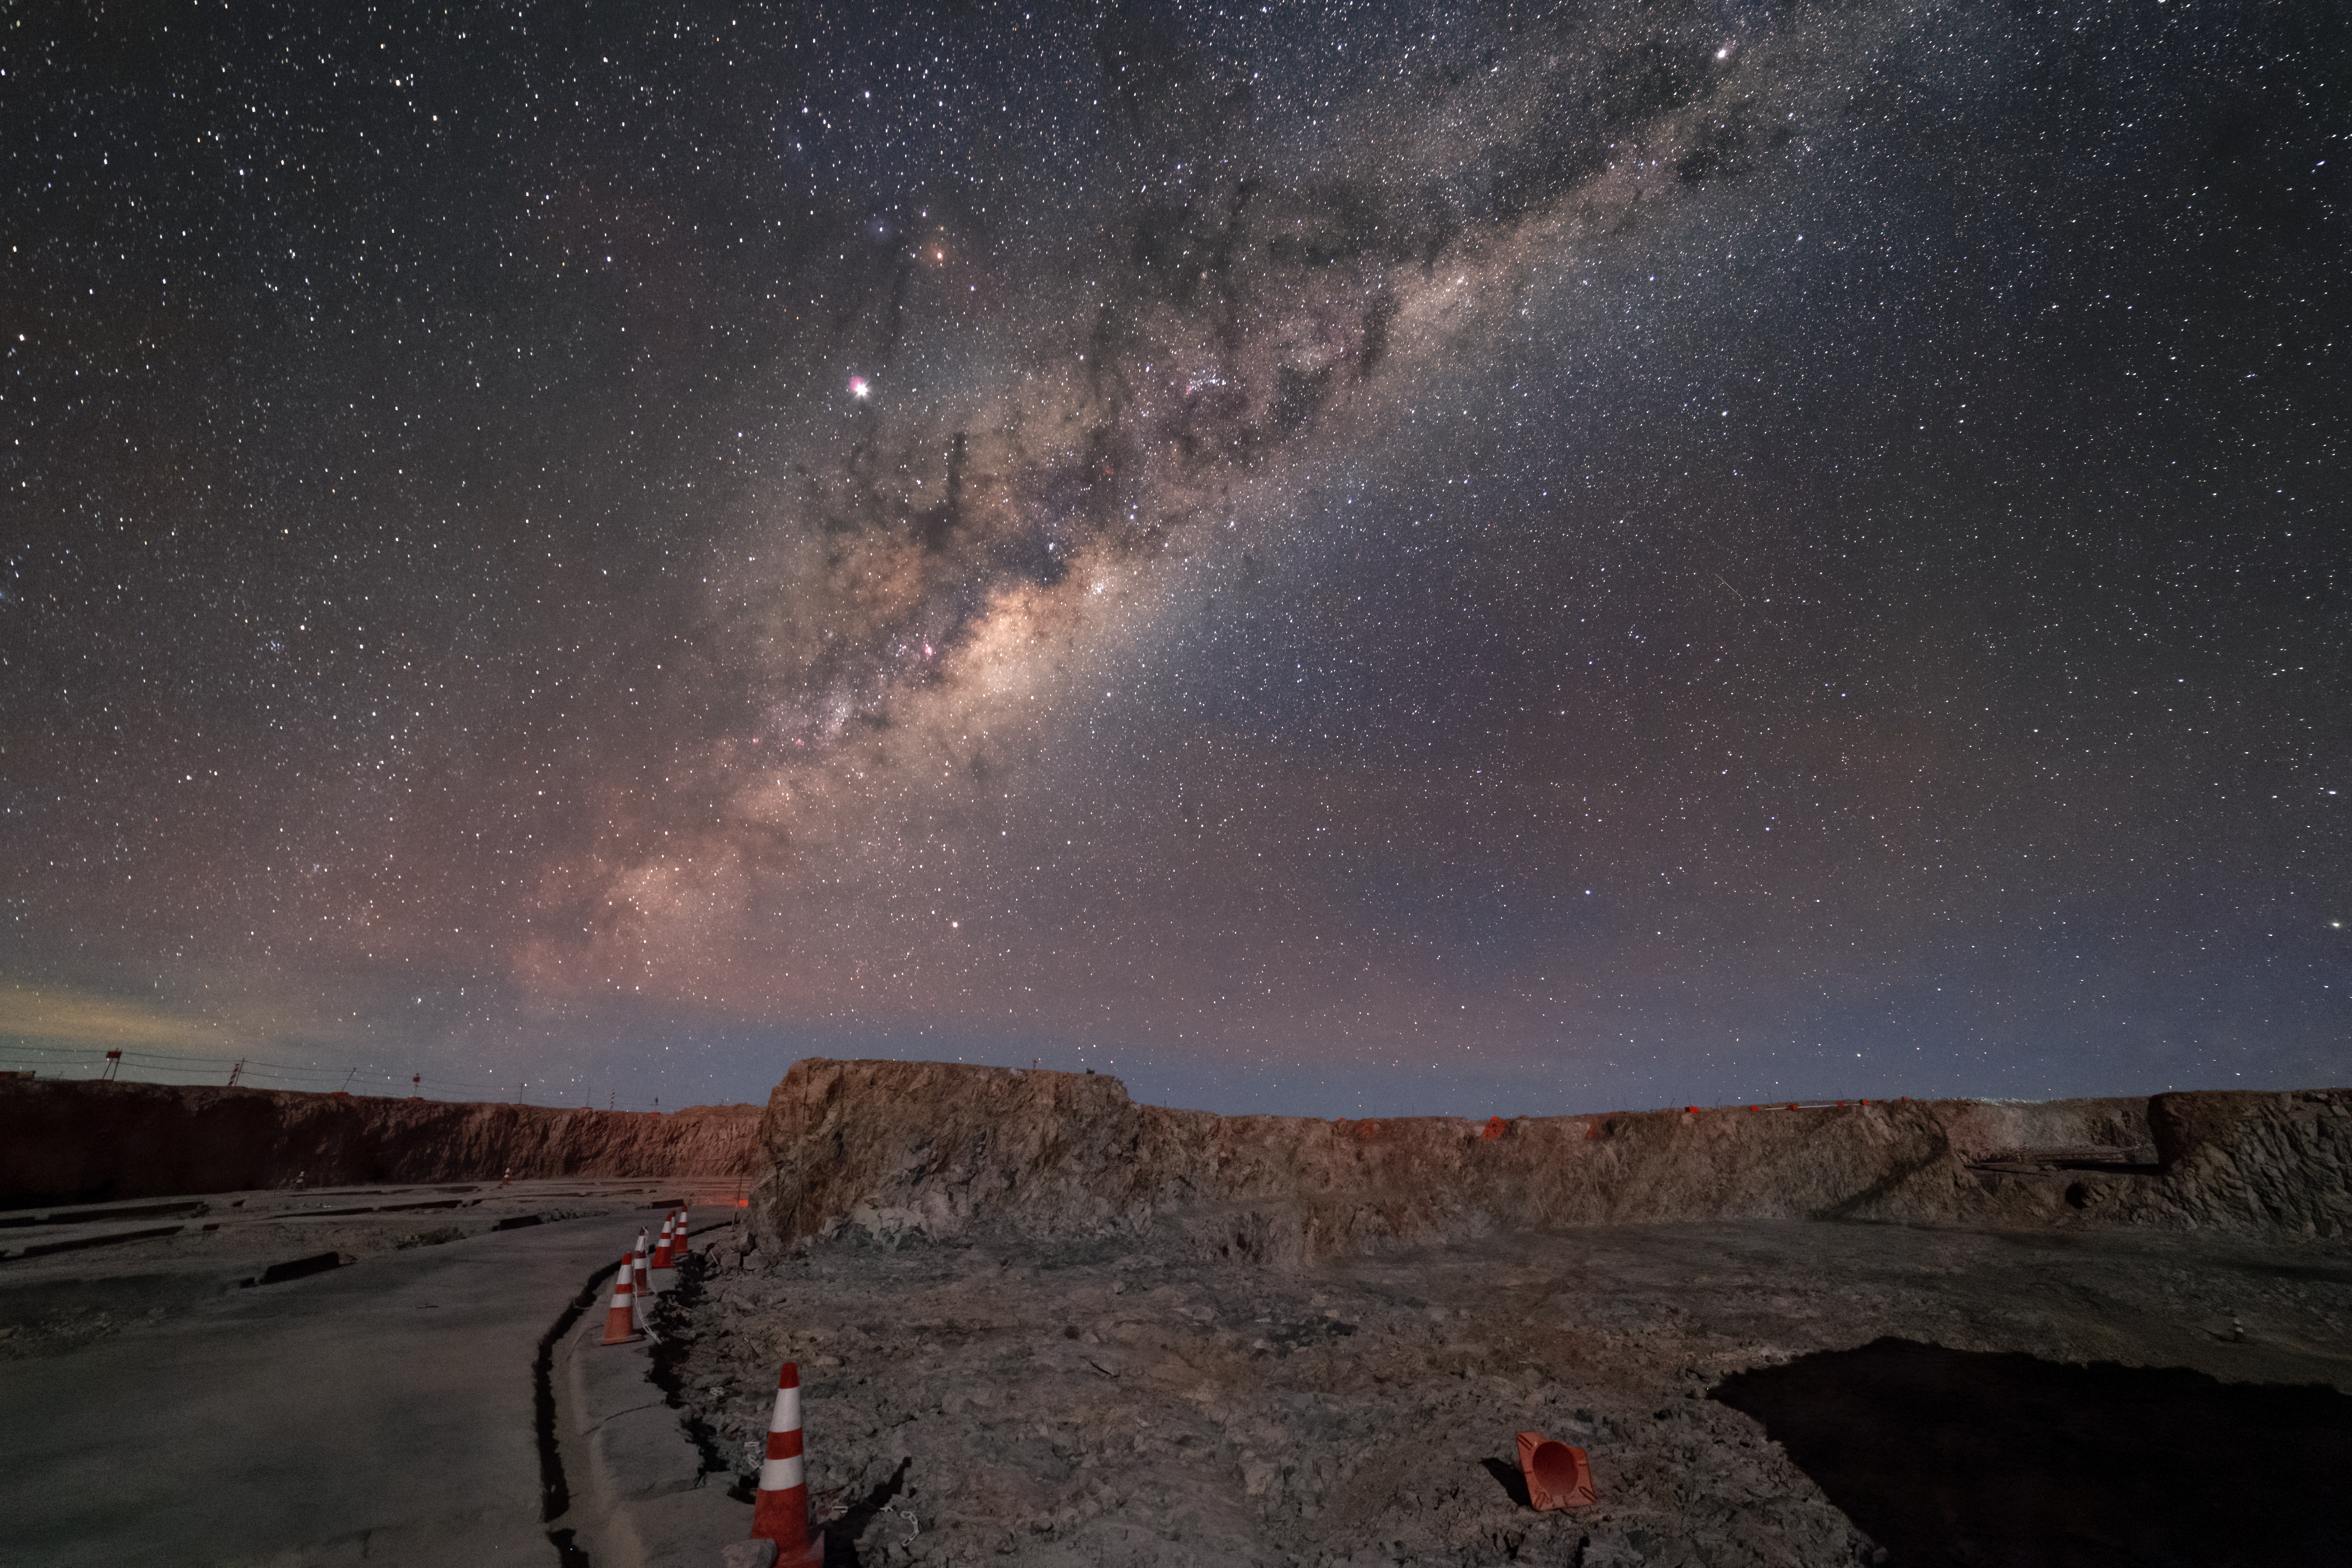

Road to the Milky Way

It appears almost as if this road at the Extremely Large Telescope (ELT) construction site joins the Milky Way as it stretches up into the sky, a fitting metaphor for the location of the "world's biggest eye on the sky". The ELT will tackle some of the biggest scientific challenges of our time and hopefully deliver on a number of firsts as well.

Credit: P. Horálek/ESO